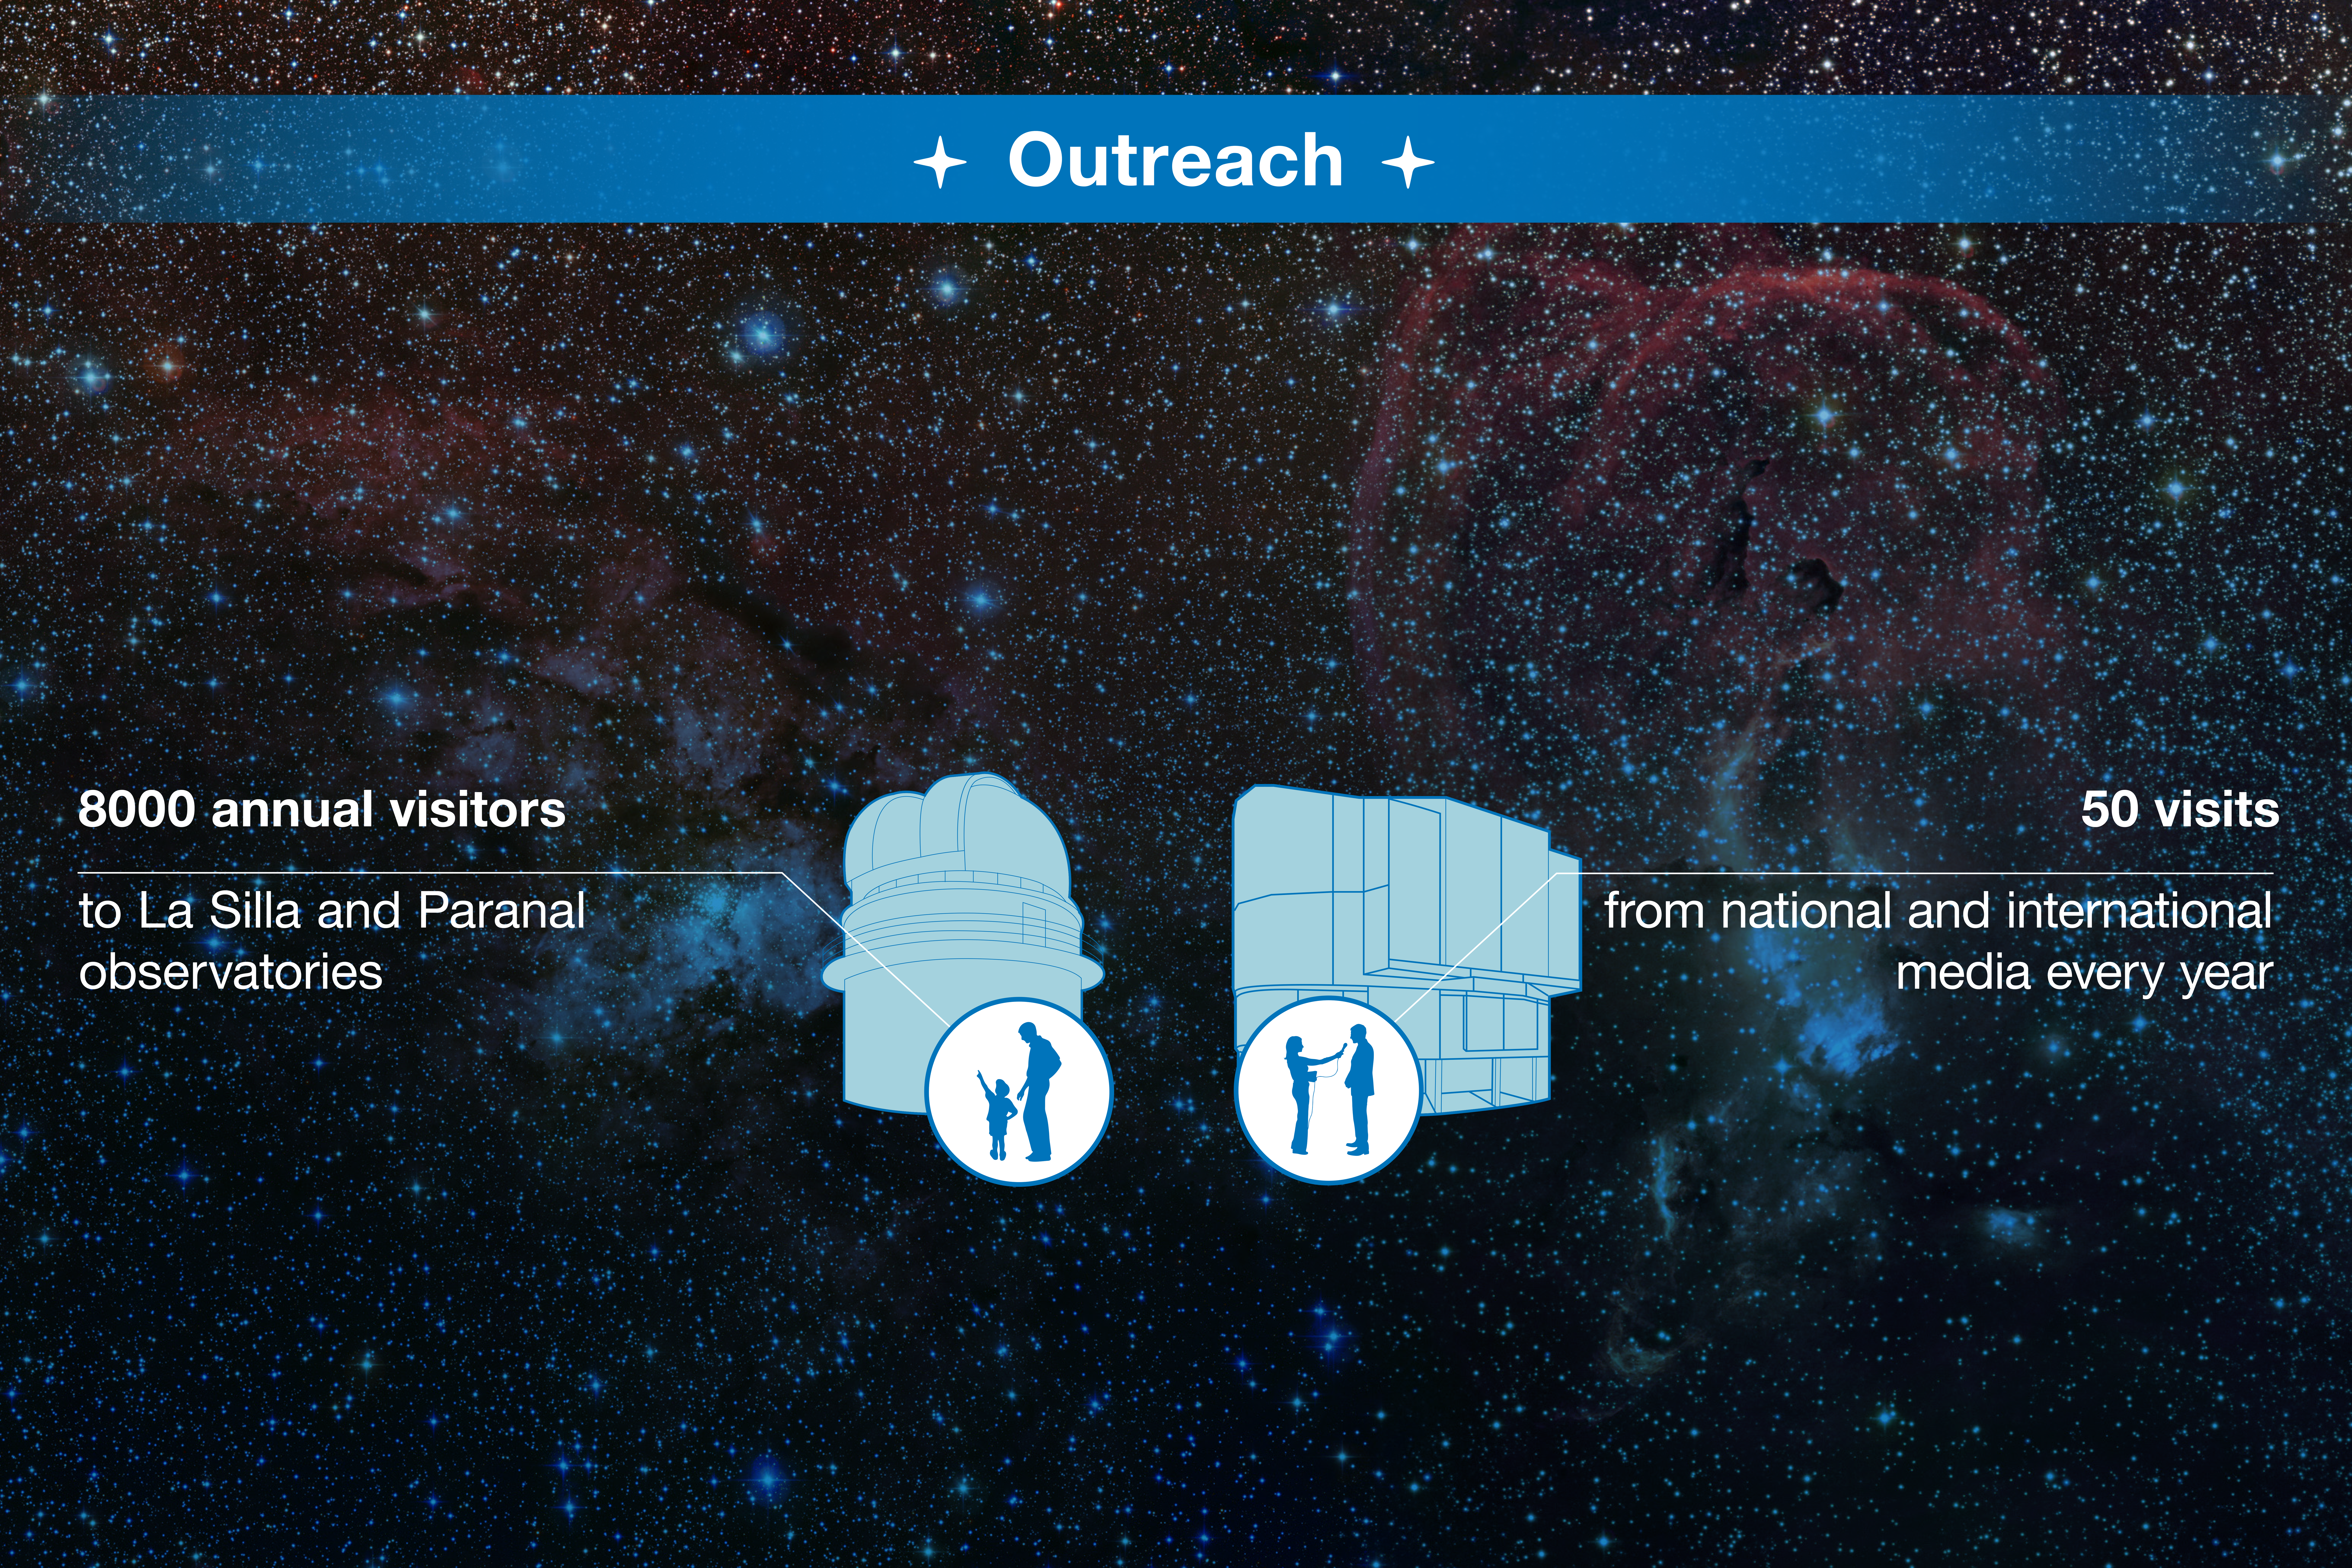

ESO-Chile infographic

Read more on https://www.eso.org/public/about-eso/eso-and-chile/

Credit: ESO